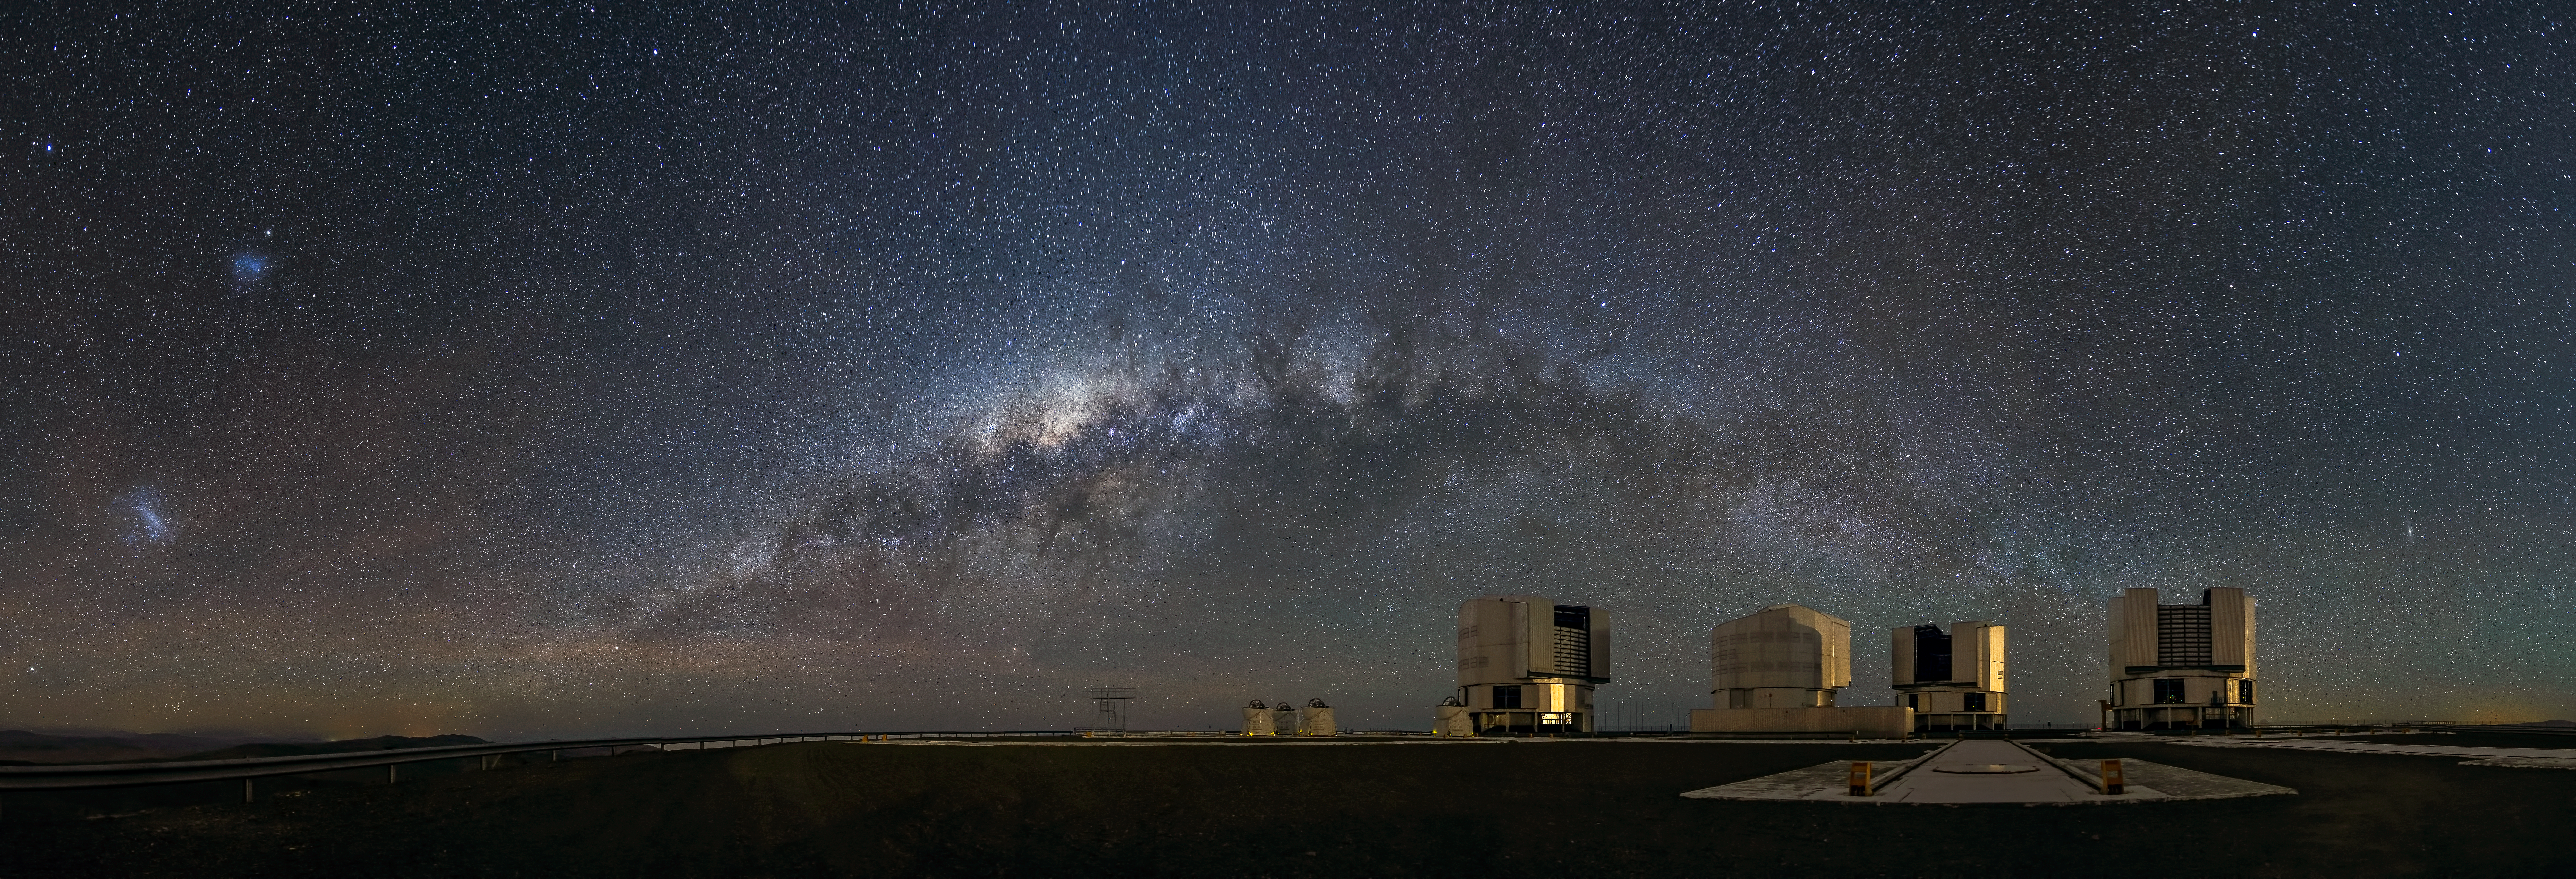

A galactic view from the observation deck

This stunning panorama shows the Milky Way galaxy arching above the platform of ESO's Very Large Telescope (VLT) on Cerro Paranal, Chile. At 2635 metres above sea level, Paranal Observatory is one of the very best astronomical observing sites in the world and is the flagship facility for European ground-based astronomy. The extent of our galaxy's cloudy and dusty structure can be seen in remarkable detail as a dim glowing band across the observation deck.

From Earth, we see the Milky Way as a band across the sky because from our vantage point in one of its spiral arms we are seeing its disc-shaped structure edge-on as we peer towards its centre. Our galaxy is surrounded by several smaller satellite galaxies. Prominent here, to the left, are the Small Magellanic Cloud and Large Magellanic Cloud — dwarf galaxies which are members of our Local Group of galaxies.

The VLT consists of four 8.2-metre Unit Telescopes (UTs) and four 1.8-metre Auxiliary Telescopes (ATs) which can be used together to form the ESO Very Large Telescope Interferometer (VLTI).

Flickr user John Colosimo submitted this photograph to the Your ESO Pictures Flickr group. The Flickr group is regularly reviewed and the best photos are selected to be featured in our popular Picture of the Week series, or in our gallery.

Credit: John Colosimo (colosimophotography.com)/ESO